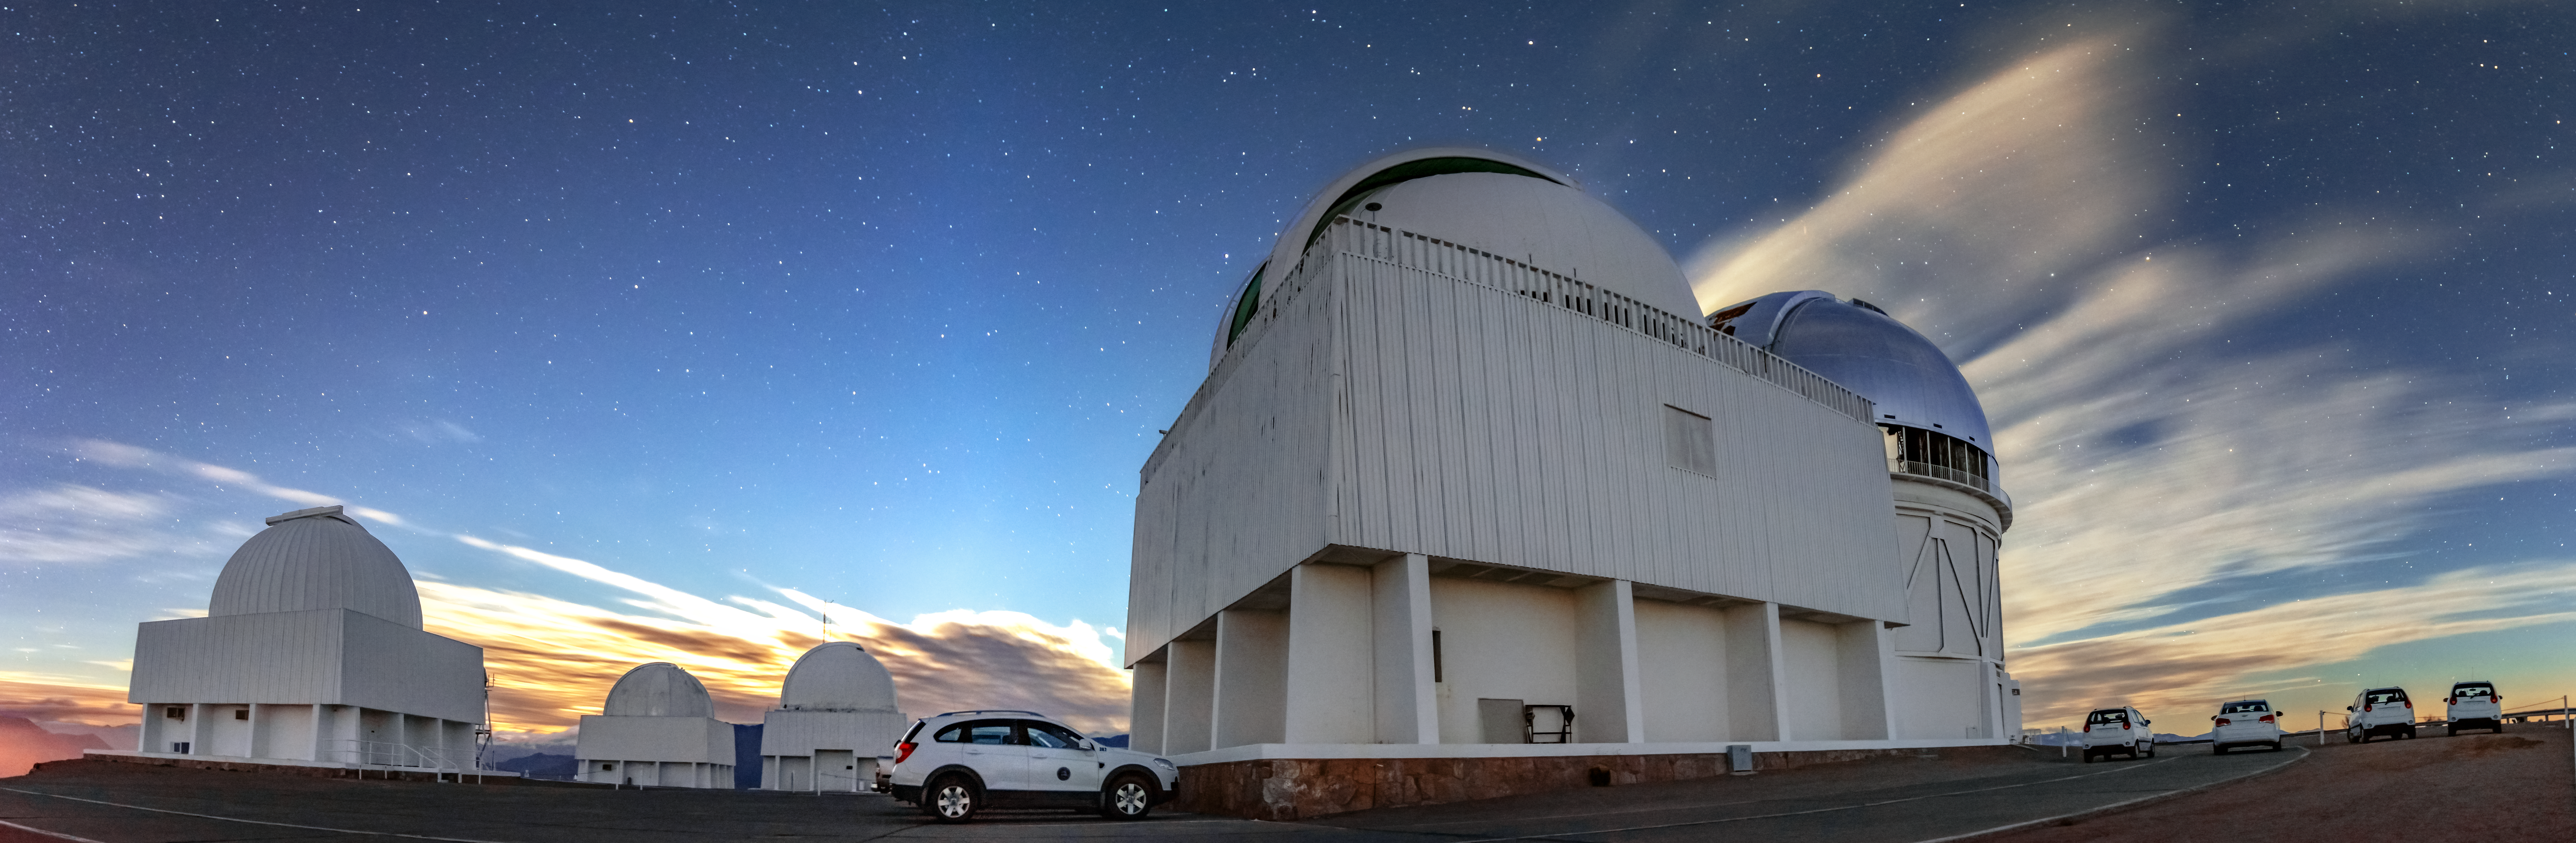

Star Speckled Sky Over CTIO

The sky over Cerro Tololo Inter-American Observatory (CTIO), a Program of NSF NOIRLab, fills with stars as the sun sets. From left to right are the SMARTS 0.9-meter Telescope, SMARTS 1.0-meter Telescope, Curtis Schmidt Telescope, SMARTS 1.5-meter Telescope, and Víctor M. Blanco 4-meter Telescope.

Credit: CTIO/NOIRLab/NSF/AURA/D. Munizaga